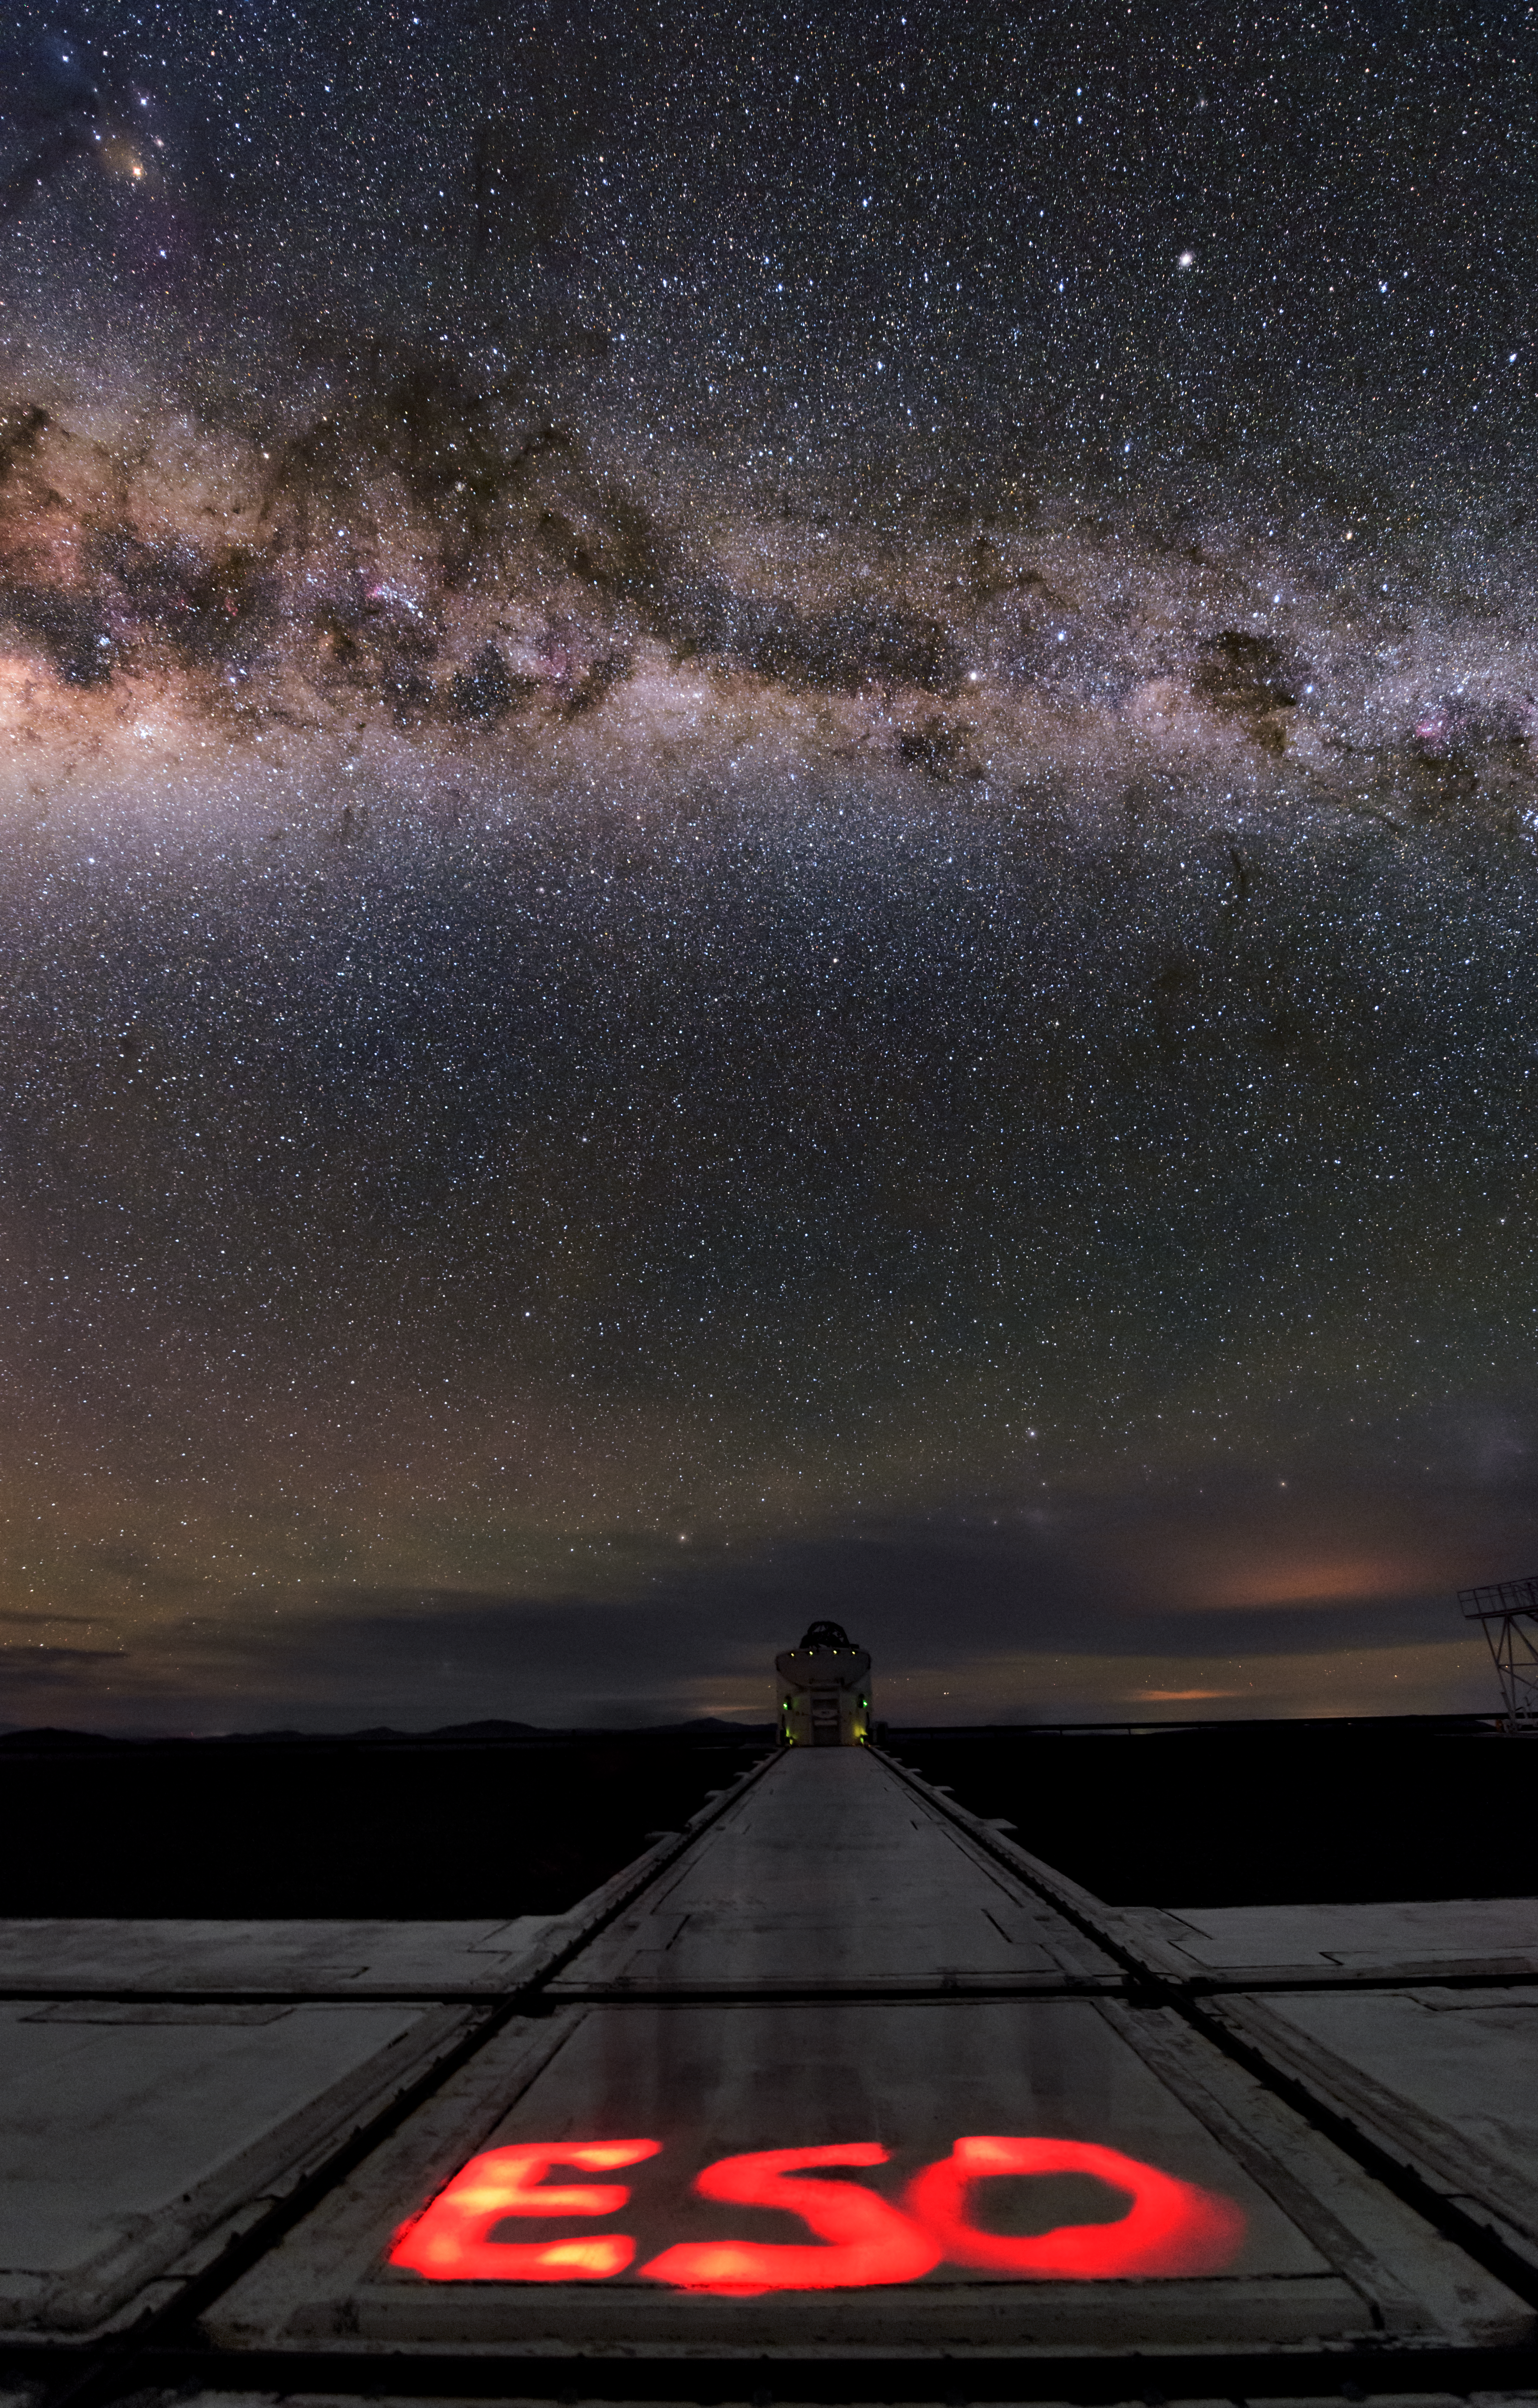

ESO in red

The crystal clear Chilean skies allow the Milky Way to shine brightly above the Cerro Paranal telescope platform. In this long-exposure photograph, "ESO" has been cleverly spelled out with a red flashlight.

Credit: ESO/B. Tafreshi (twanight.org)